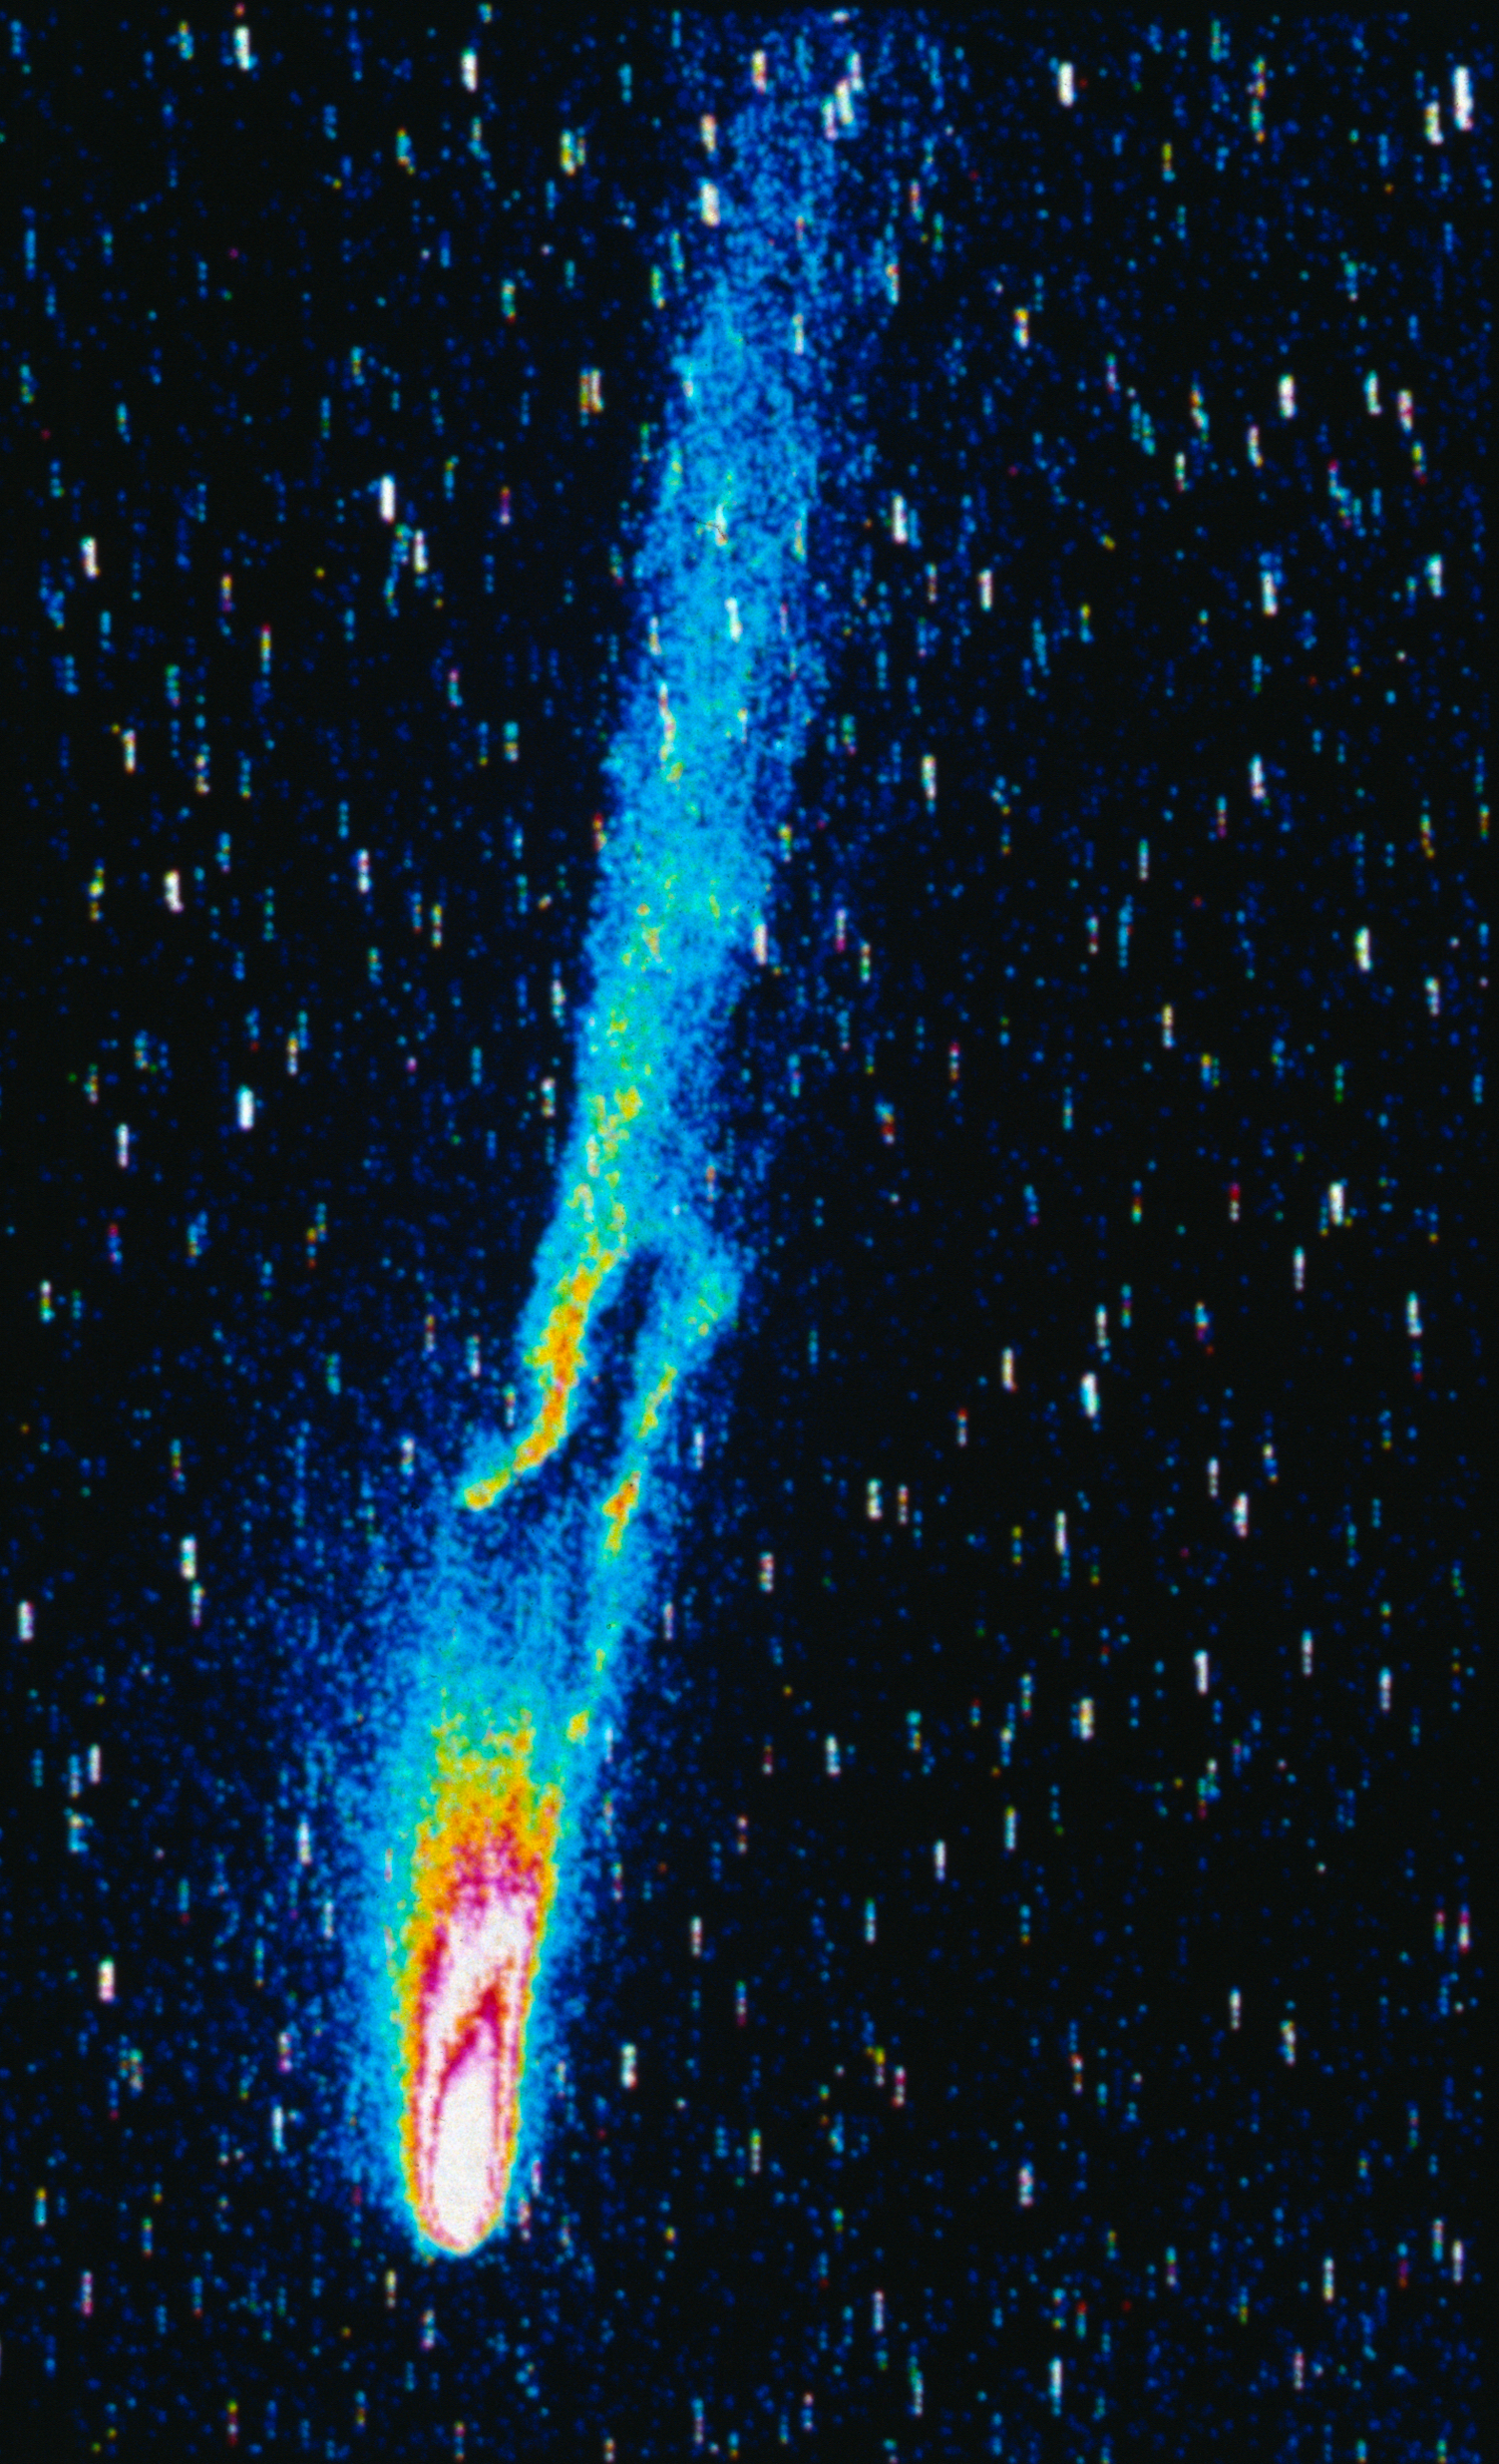

Comet 1P/Halley

Comet 1P/Halley with the wide-field CCD.

Credit: ESO